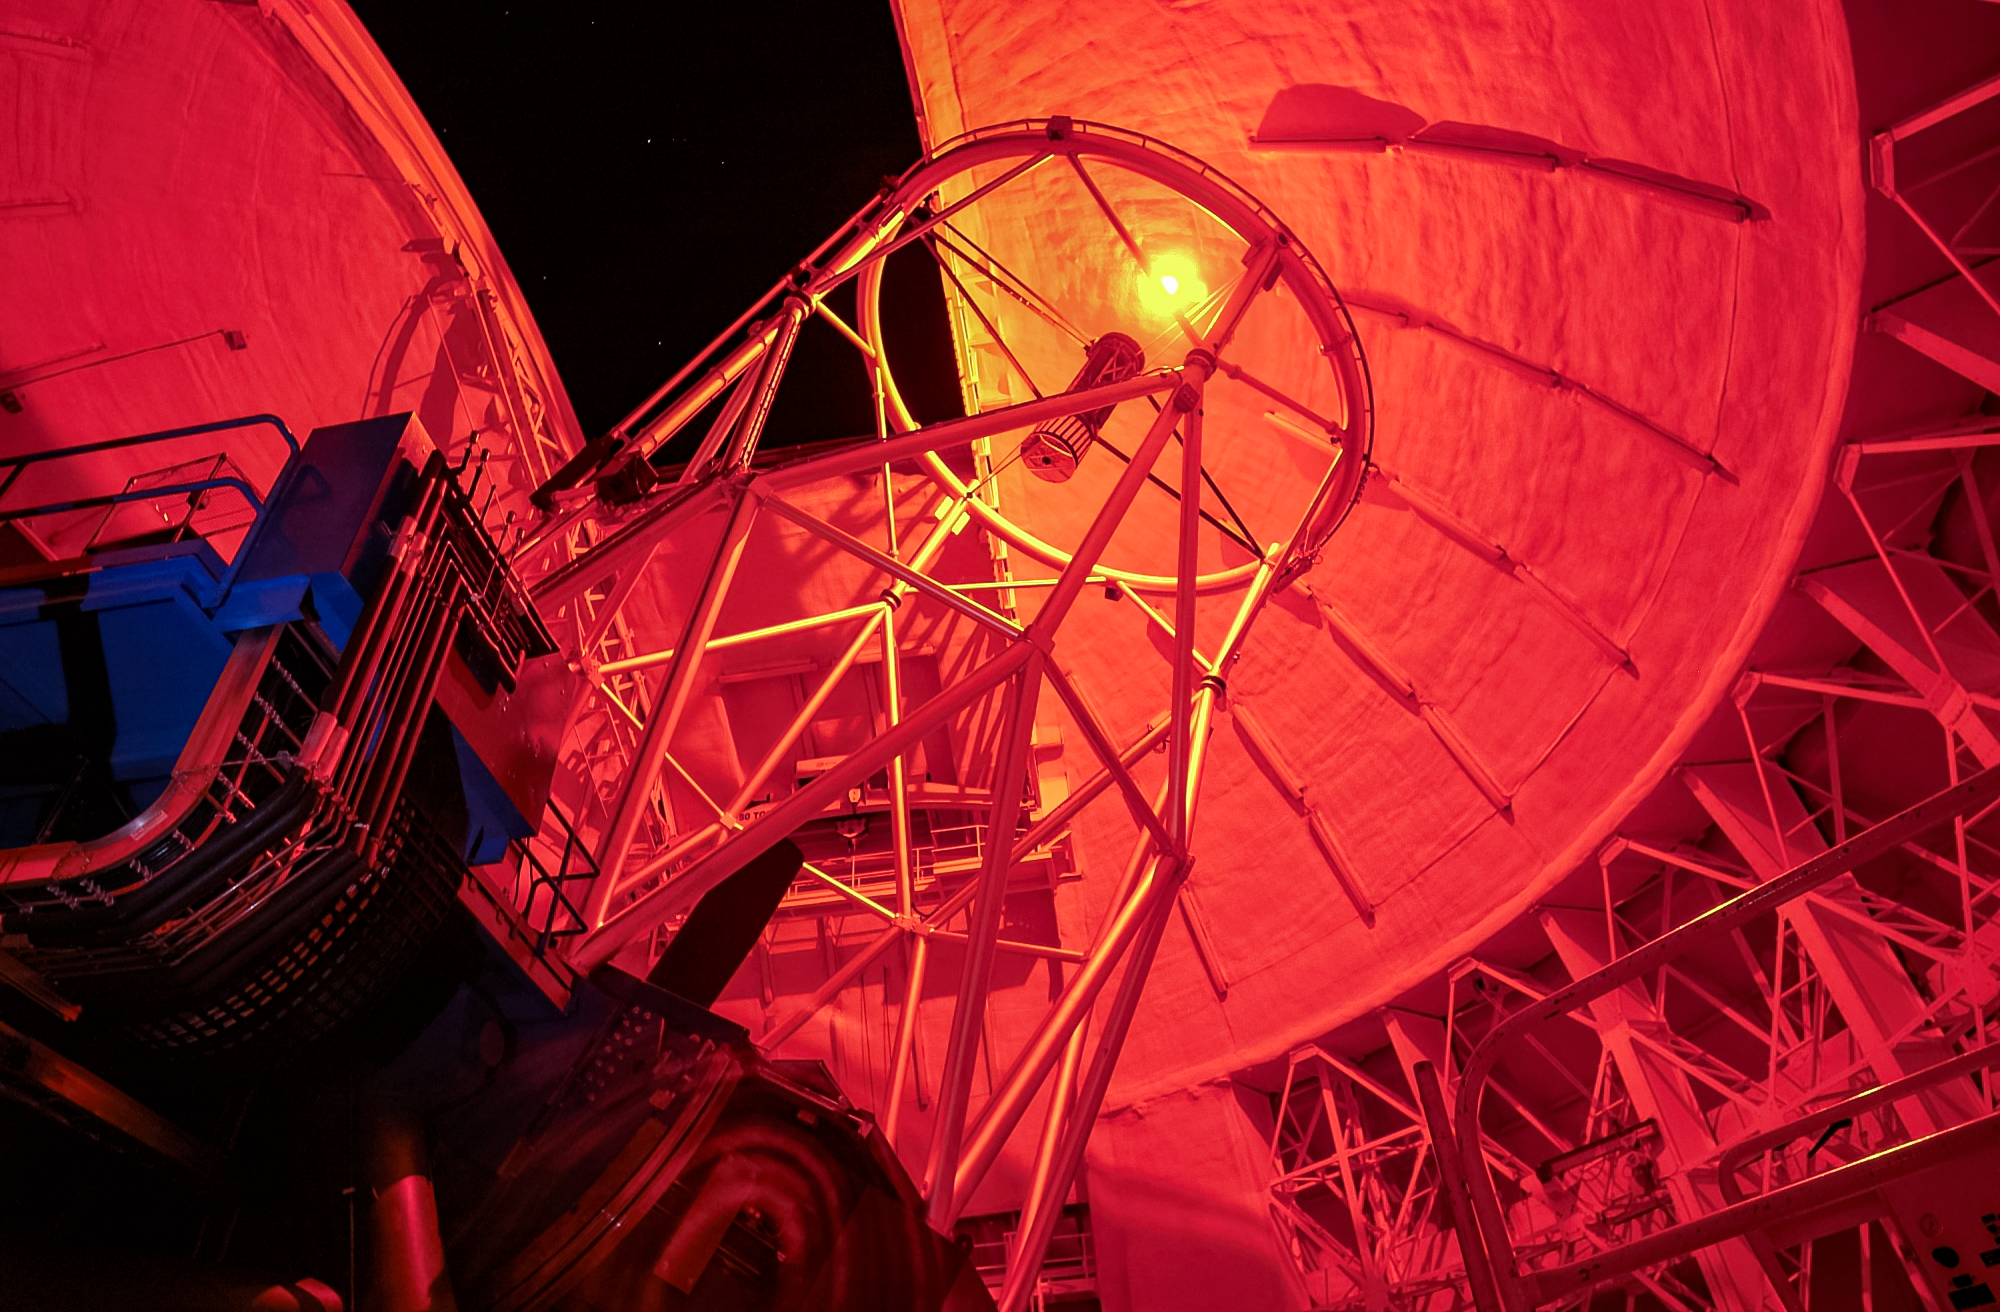

Gemini North's Laser Guide Star system

Gemini North's Laser Guide Star system creates an artificial star by shining a laser into the atmosphere. This provides a reference point for the observatory's adaptive optics system, allowing it to correct for atmospheric blurring.

Credit: International Gemini Observatory/NOIRLab/NSF/AURA